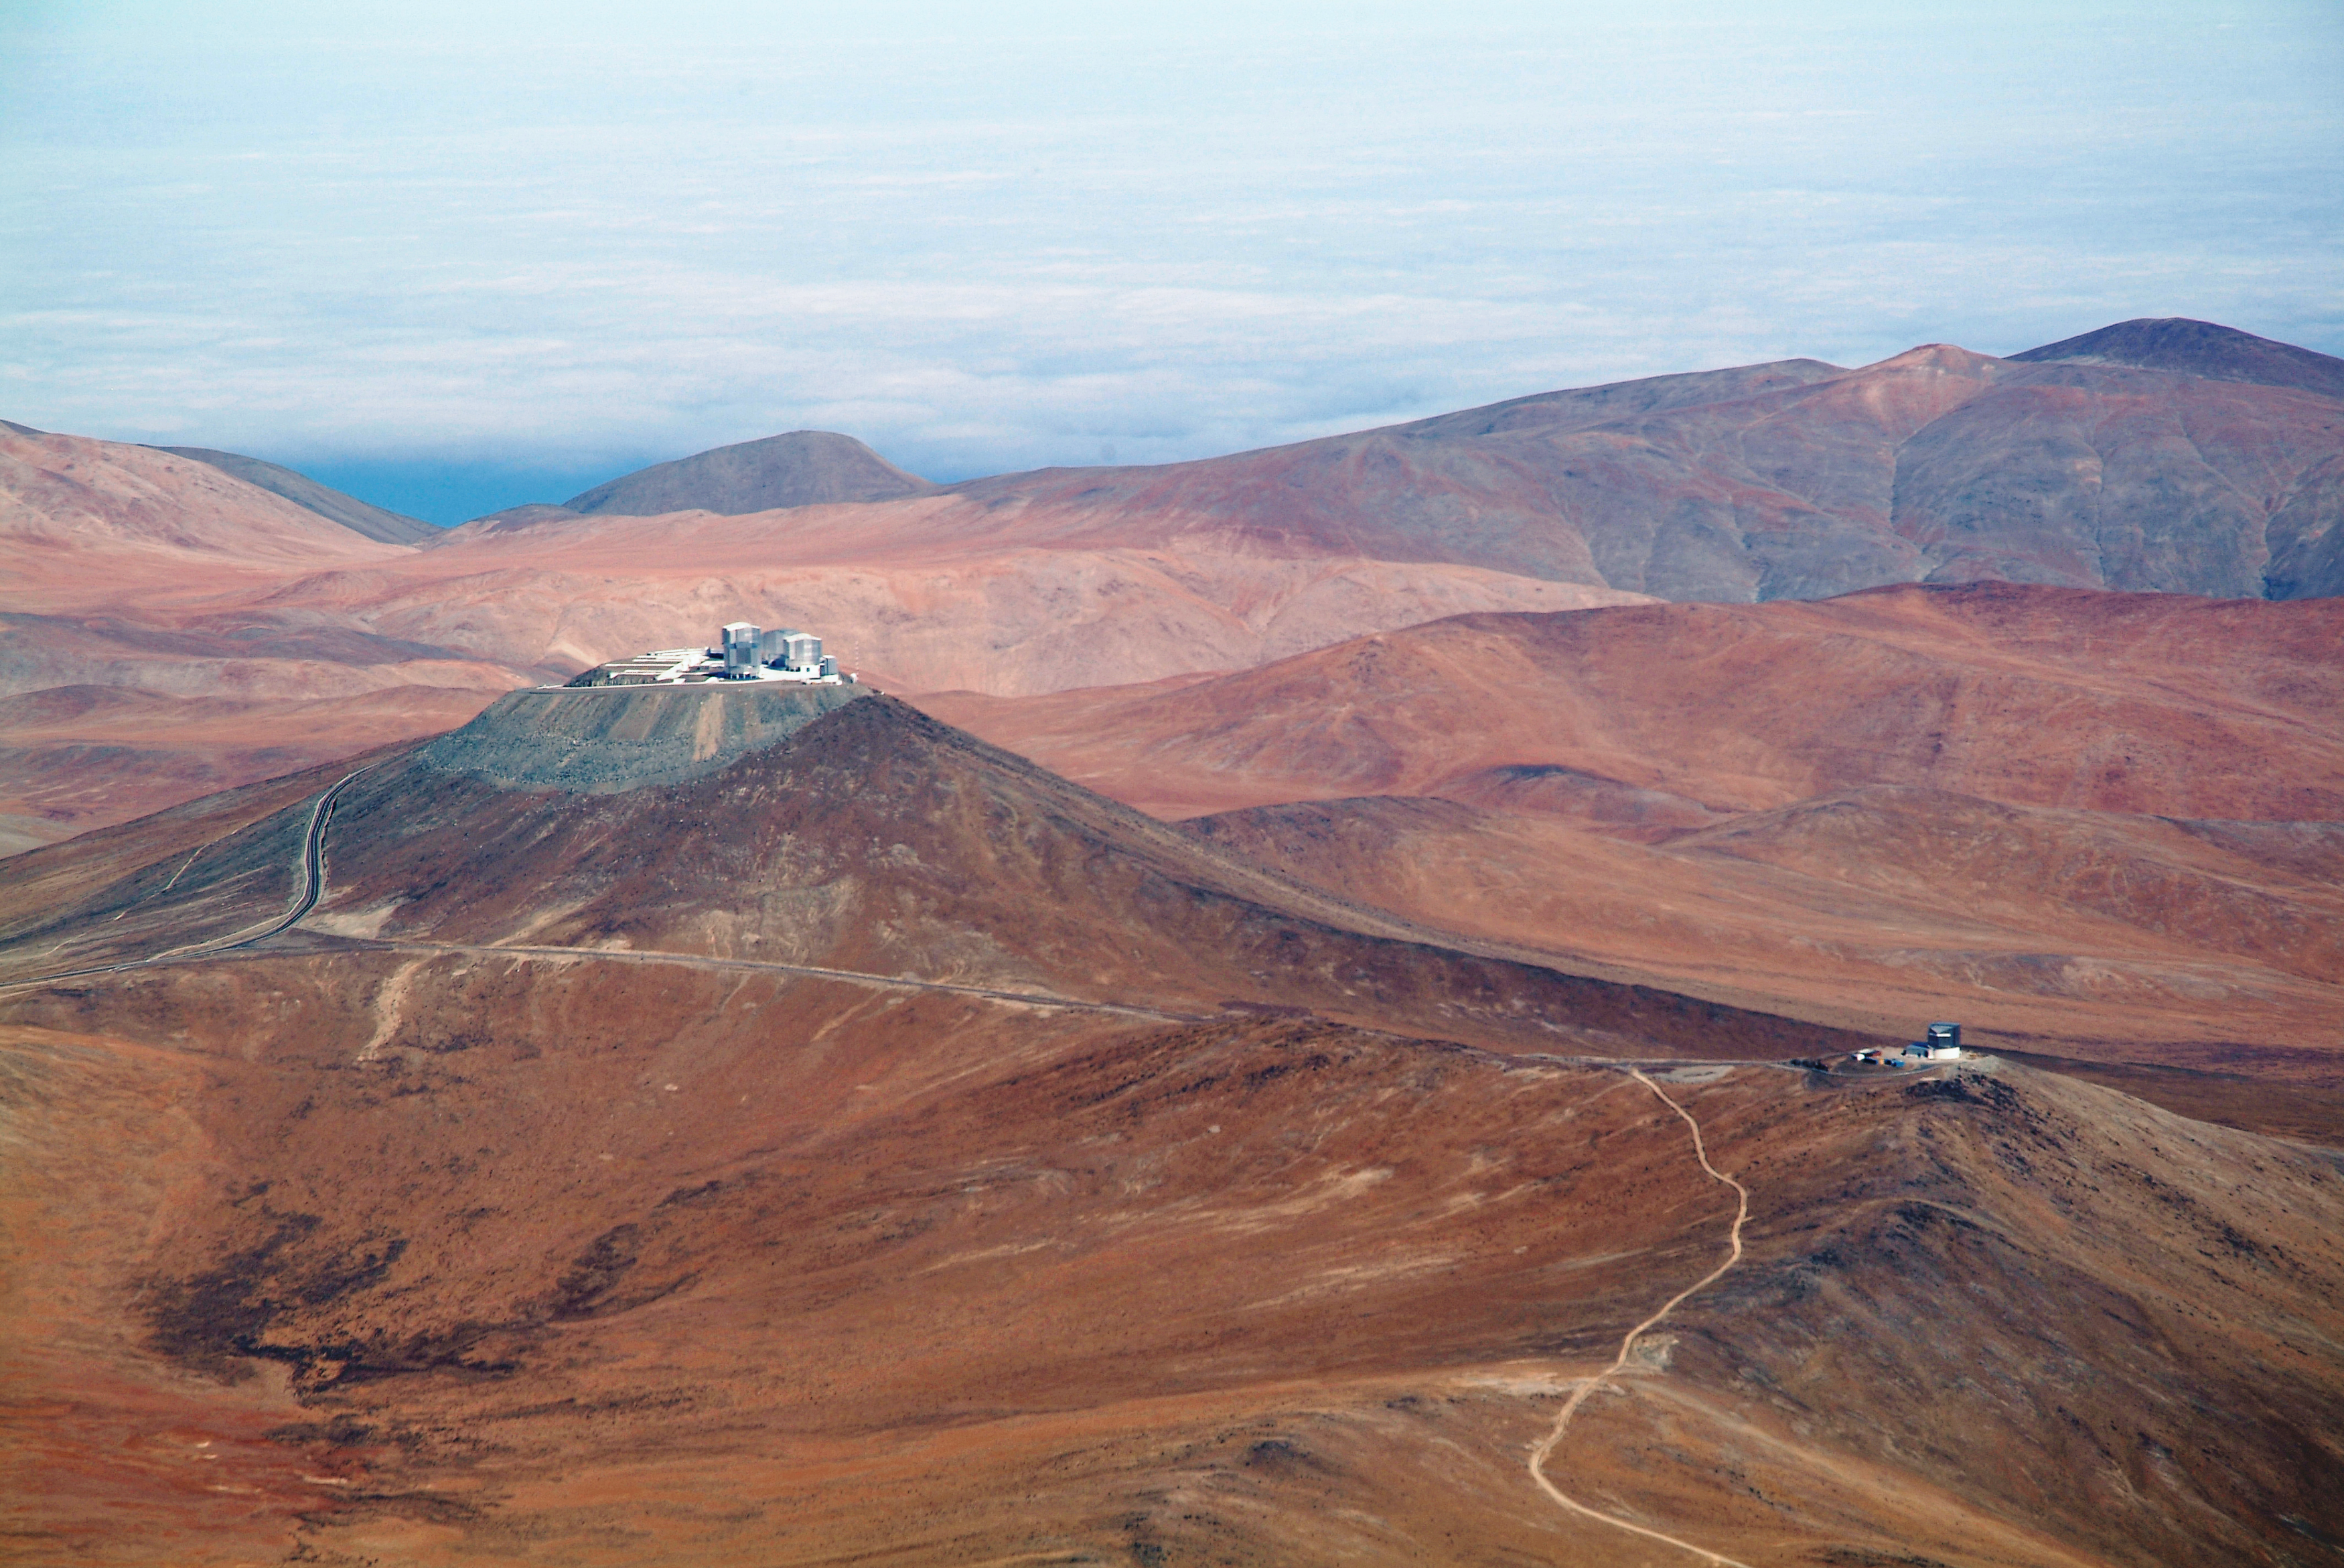

Aerial view of Paranal Observatory

On the left of this image is the ESO Very Large Telescope (VLT) atop Cerro Paranal. The VLT consists of an array of four giant 8.2-metre Unit Telescopes (UTs), that can observe together or individually, and four 1.8-metre Auxiliary Telescopes (ATs) dedicated to interferometry. The buildings of the four UTs are distinguishable on the platform, together with the 2.6-metre VLT Survey Telescope (VST), on the left edge. In the lower right of the image, on a neighbouring mountain peak, is the 4-metre infrared survey telescope VISTA. VISTA is the most powerful near-infrared survey telescope in the world. The Paranal Observatory is located at 2600 metres altitude, in the Taltal district, some 120 km south of Antofagasta, in the II Region of Chile. In the background is the “sea of clouds” which typically covers the Pacific Ocean, only 12 km west of the observatory. This phenomenon is due to the fact that the cold oceanic stream keeps the thermal inversion layer very low, making Cerro Paranal one of the best sites in the world for ground-based astronomy.

Credit: J.L. Dauvergne & G. Hüdepohl (atacamaphoto.com)/ESO